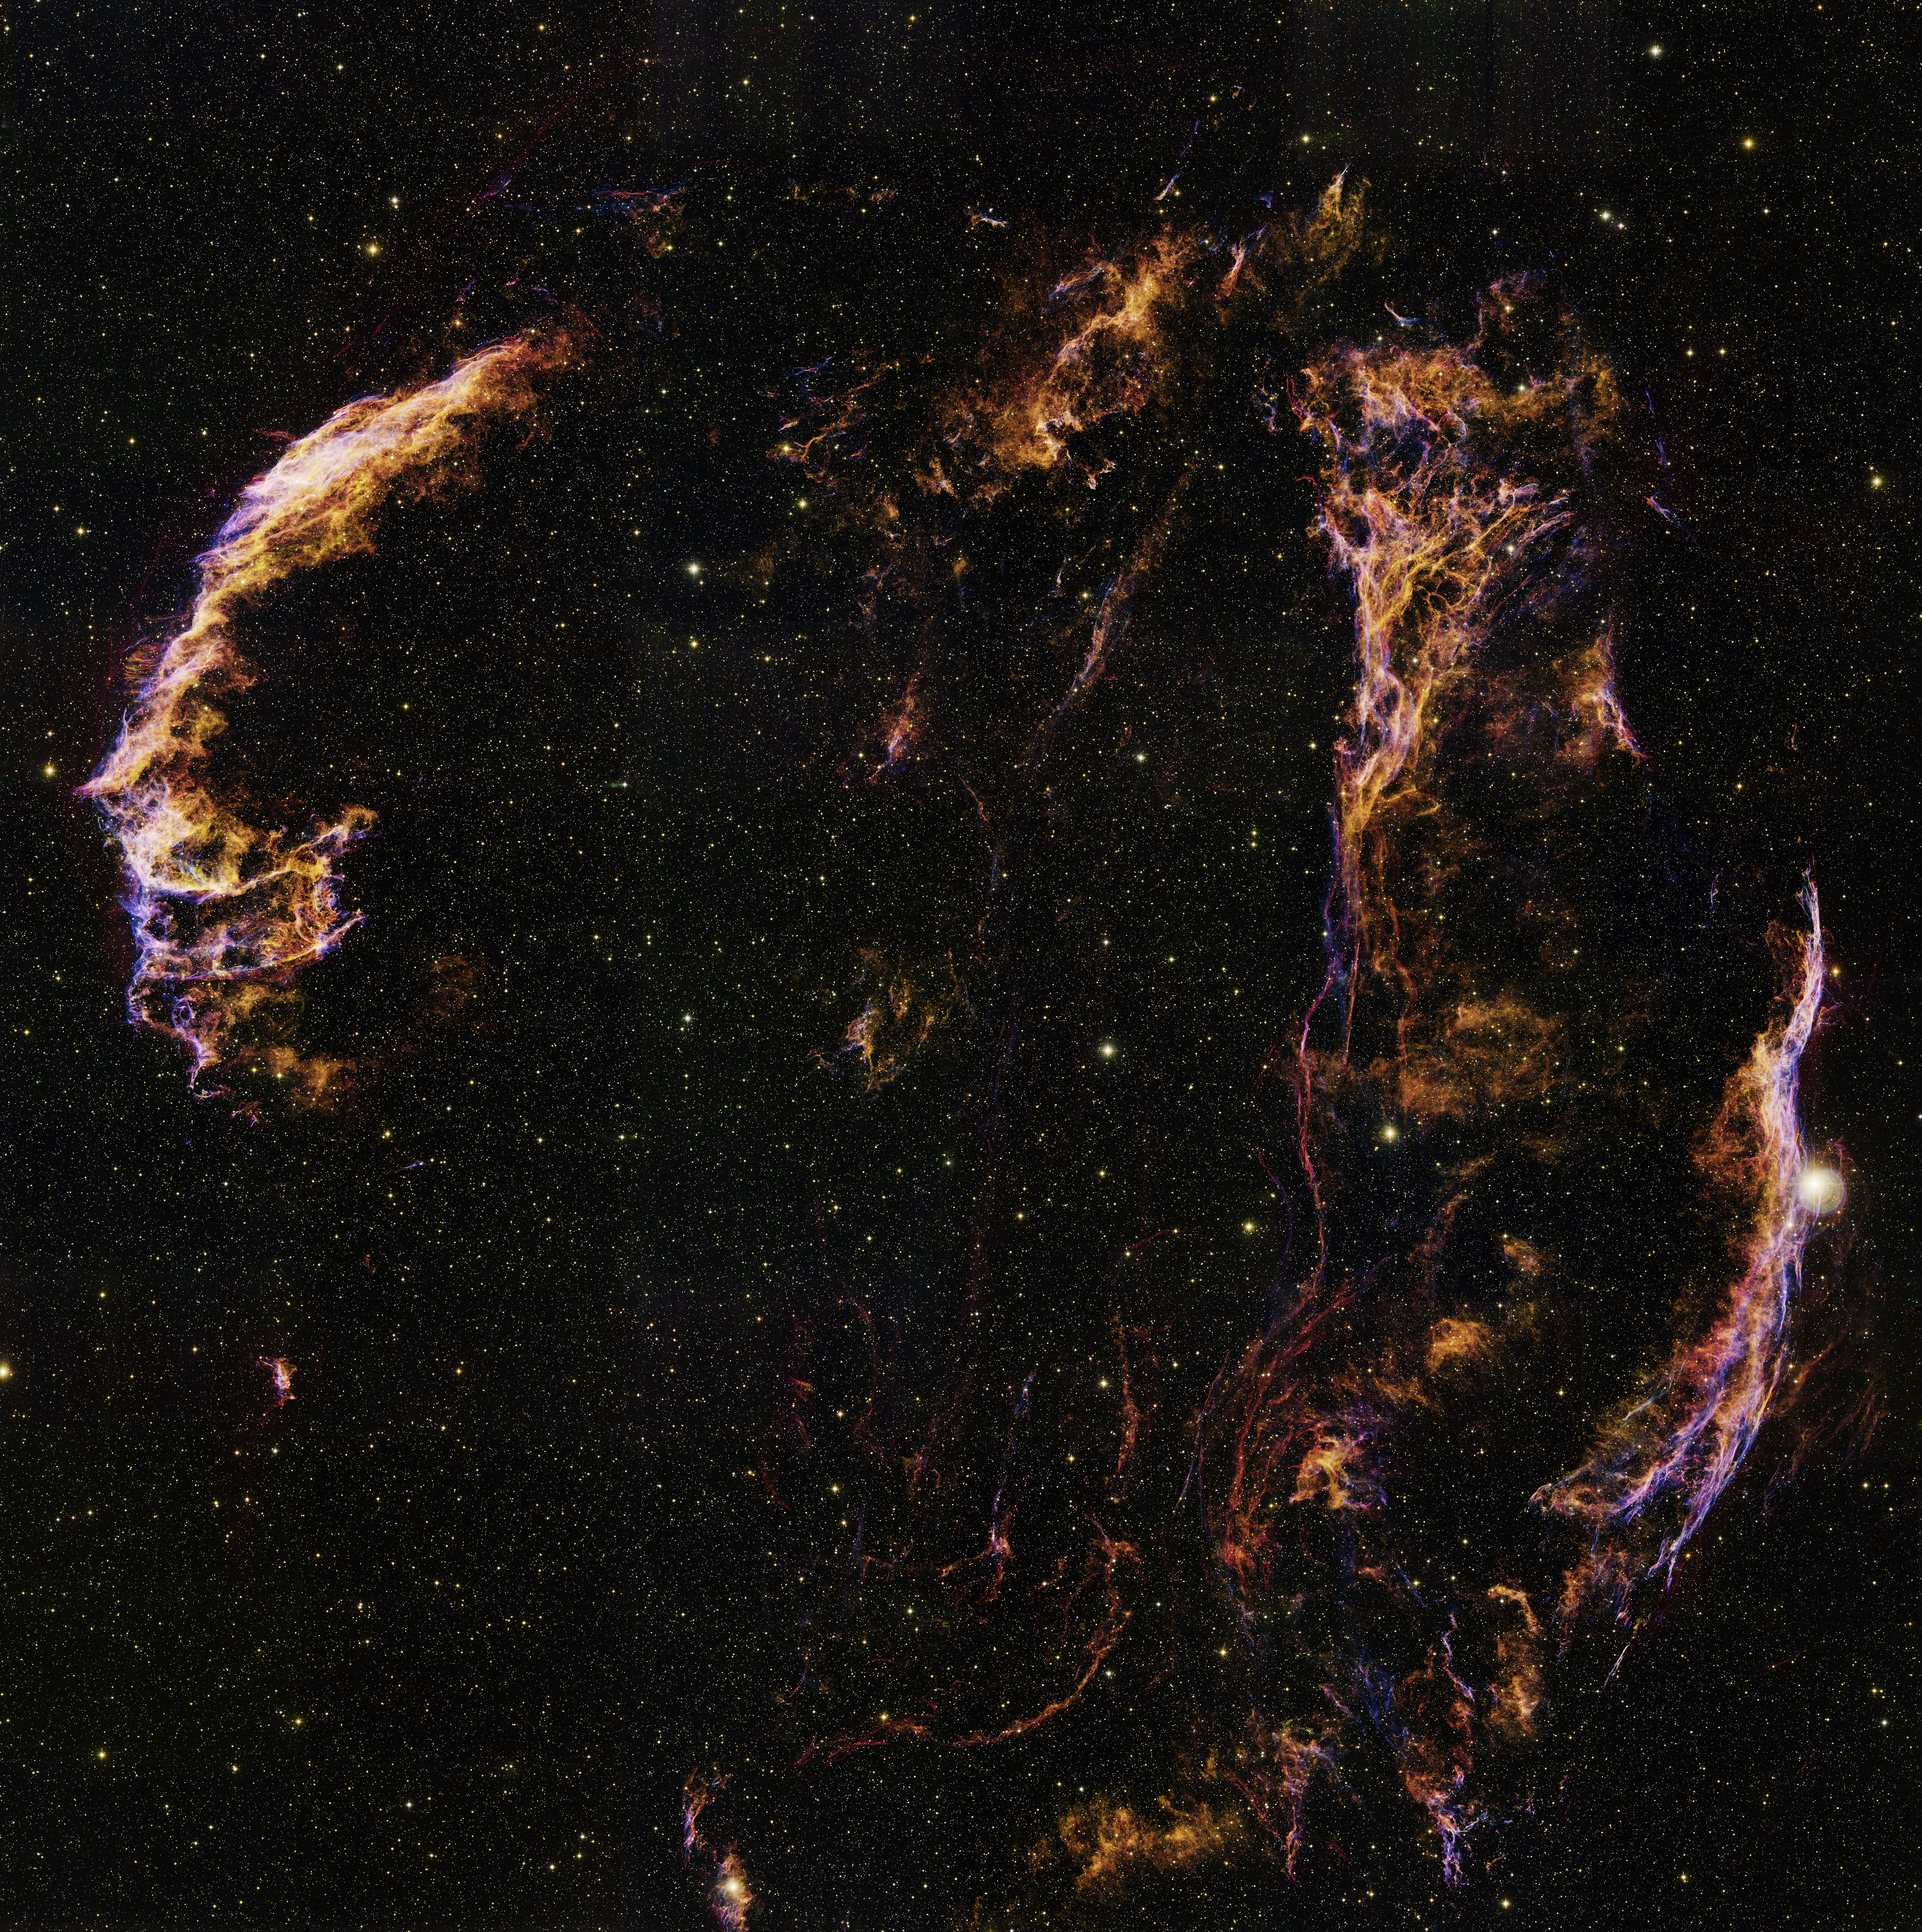

Panoramic Loop in Cygnus

This image was obtained with the wide-field view of the Mosaic camera on the WIYN 0.9-meter telescope on Kitt Peak, Arizona. It shows faint filaments that are part of a large supernova remnant called the Cygnus Loop. The Cygnus Loop is a giant supernova remnant. It is the remains of a star that exploded 5000 to 10,000 years ago. The distance to it is estimated at about 1500 light years. Because of its immense size, it contains several individually named objects, including NGC 6992 and IC 1340 on the left side as well as NGC 6960 and Pickering's Triangle on the right. Separate, high-quality images of these four objects can also be found in this gallery. To create this image, nine separate images were taken and stitched together. The full-resolution image is over 600 megapixels in size. It covers an area of the sky that is about 45 times that of the full moon. The image was generated with observations in the Oxygen [OIII] (blue), Sulphur [S II] (green) and Hydrogen-Alpha (orange) filters. In this image, North is up, East is left. Please note that the full resolution version of this image is extremely large at more than 24,000 pixels on a side, and the file size of the TIFF is 1.65 Gigabytes. Read more about this image in NOAO Press Release 12-09.

Credit: T.A. Rector (University of Alaska Anchorage) and WIYN/NOIRLab/NSF/AURA